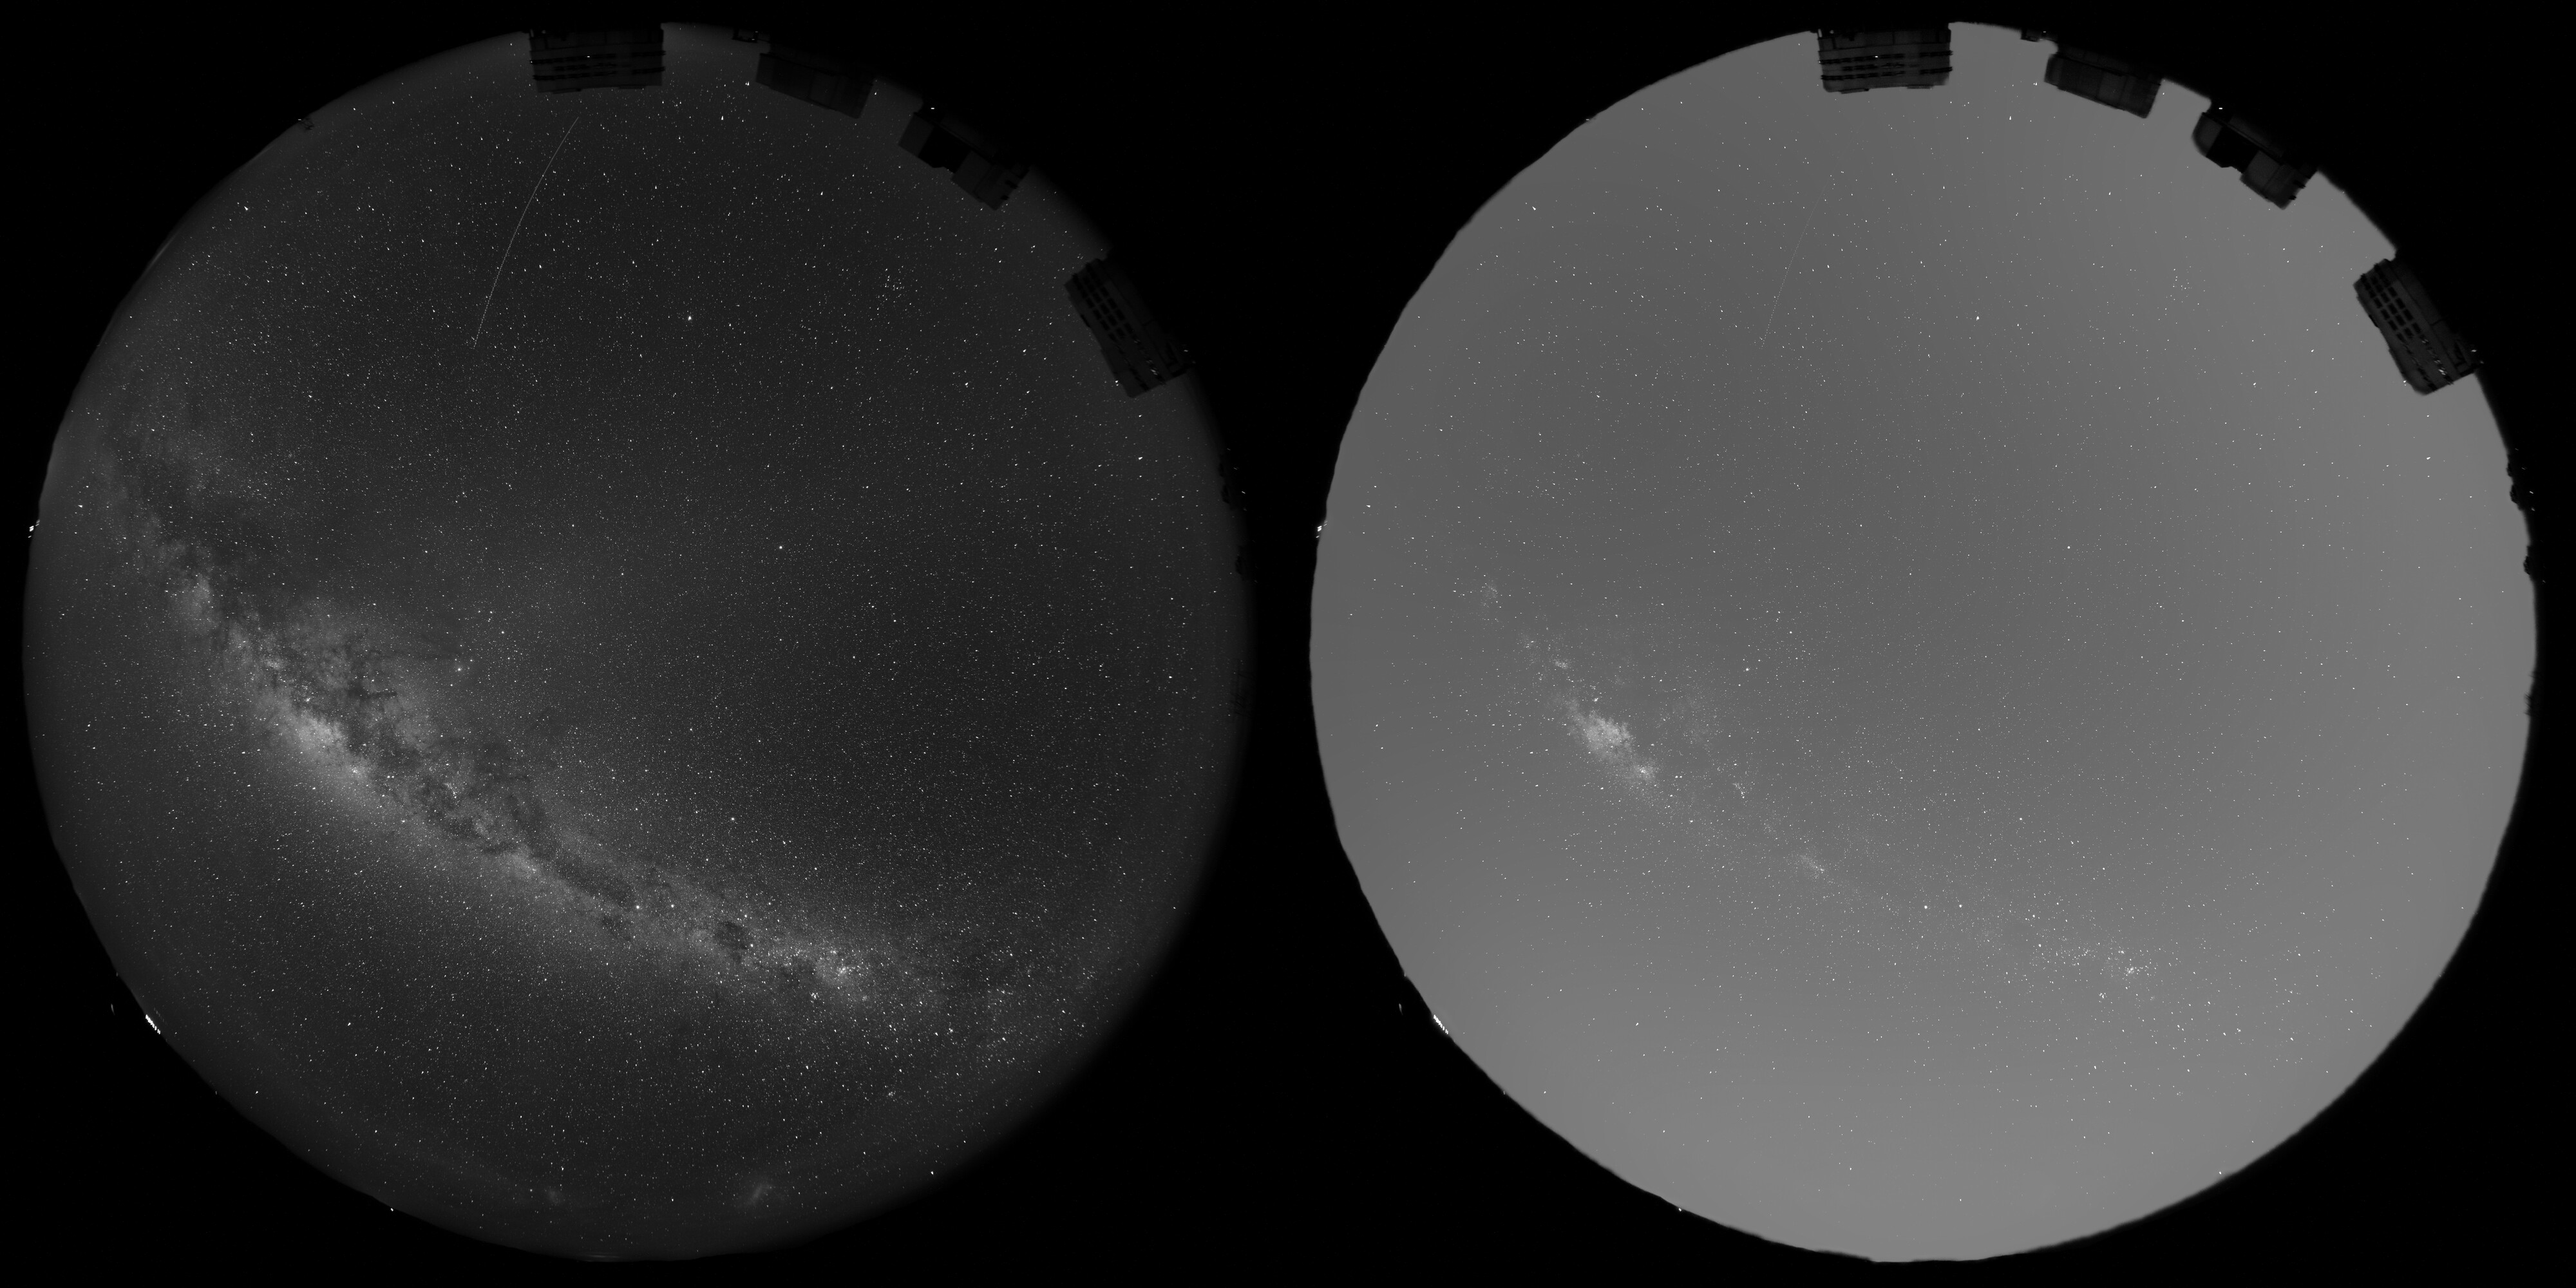

Predicted amount of scattered light caused by Reflect Orbital’s planned 50 000 satellites

This image illustrates how sunlight scattered by Reflect Orbital’s space mirrors would increase the overall brightness of the sky above ESO’s Very Large Telescope (VLT).

The left image was captured with an all-sky camera on a moonless night on 16 May 2026. North is up, and West is to the right. The domes hosting the four 8-m telescopes of the VLT can be seen to the top-right.

The image to the right is a simulation showing how much brighter the sky would be with Reflect Orbital’s full constellation of 50 000 mirrors. Even though the mirrors are not pointing directly at the observatory, they still diffuse light sideways, which is then further scattered by the atmosphere. As a result, the sky would be up to three to four times brighter.

Credit: ESO/O. Hainaut